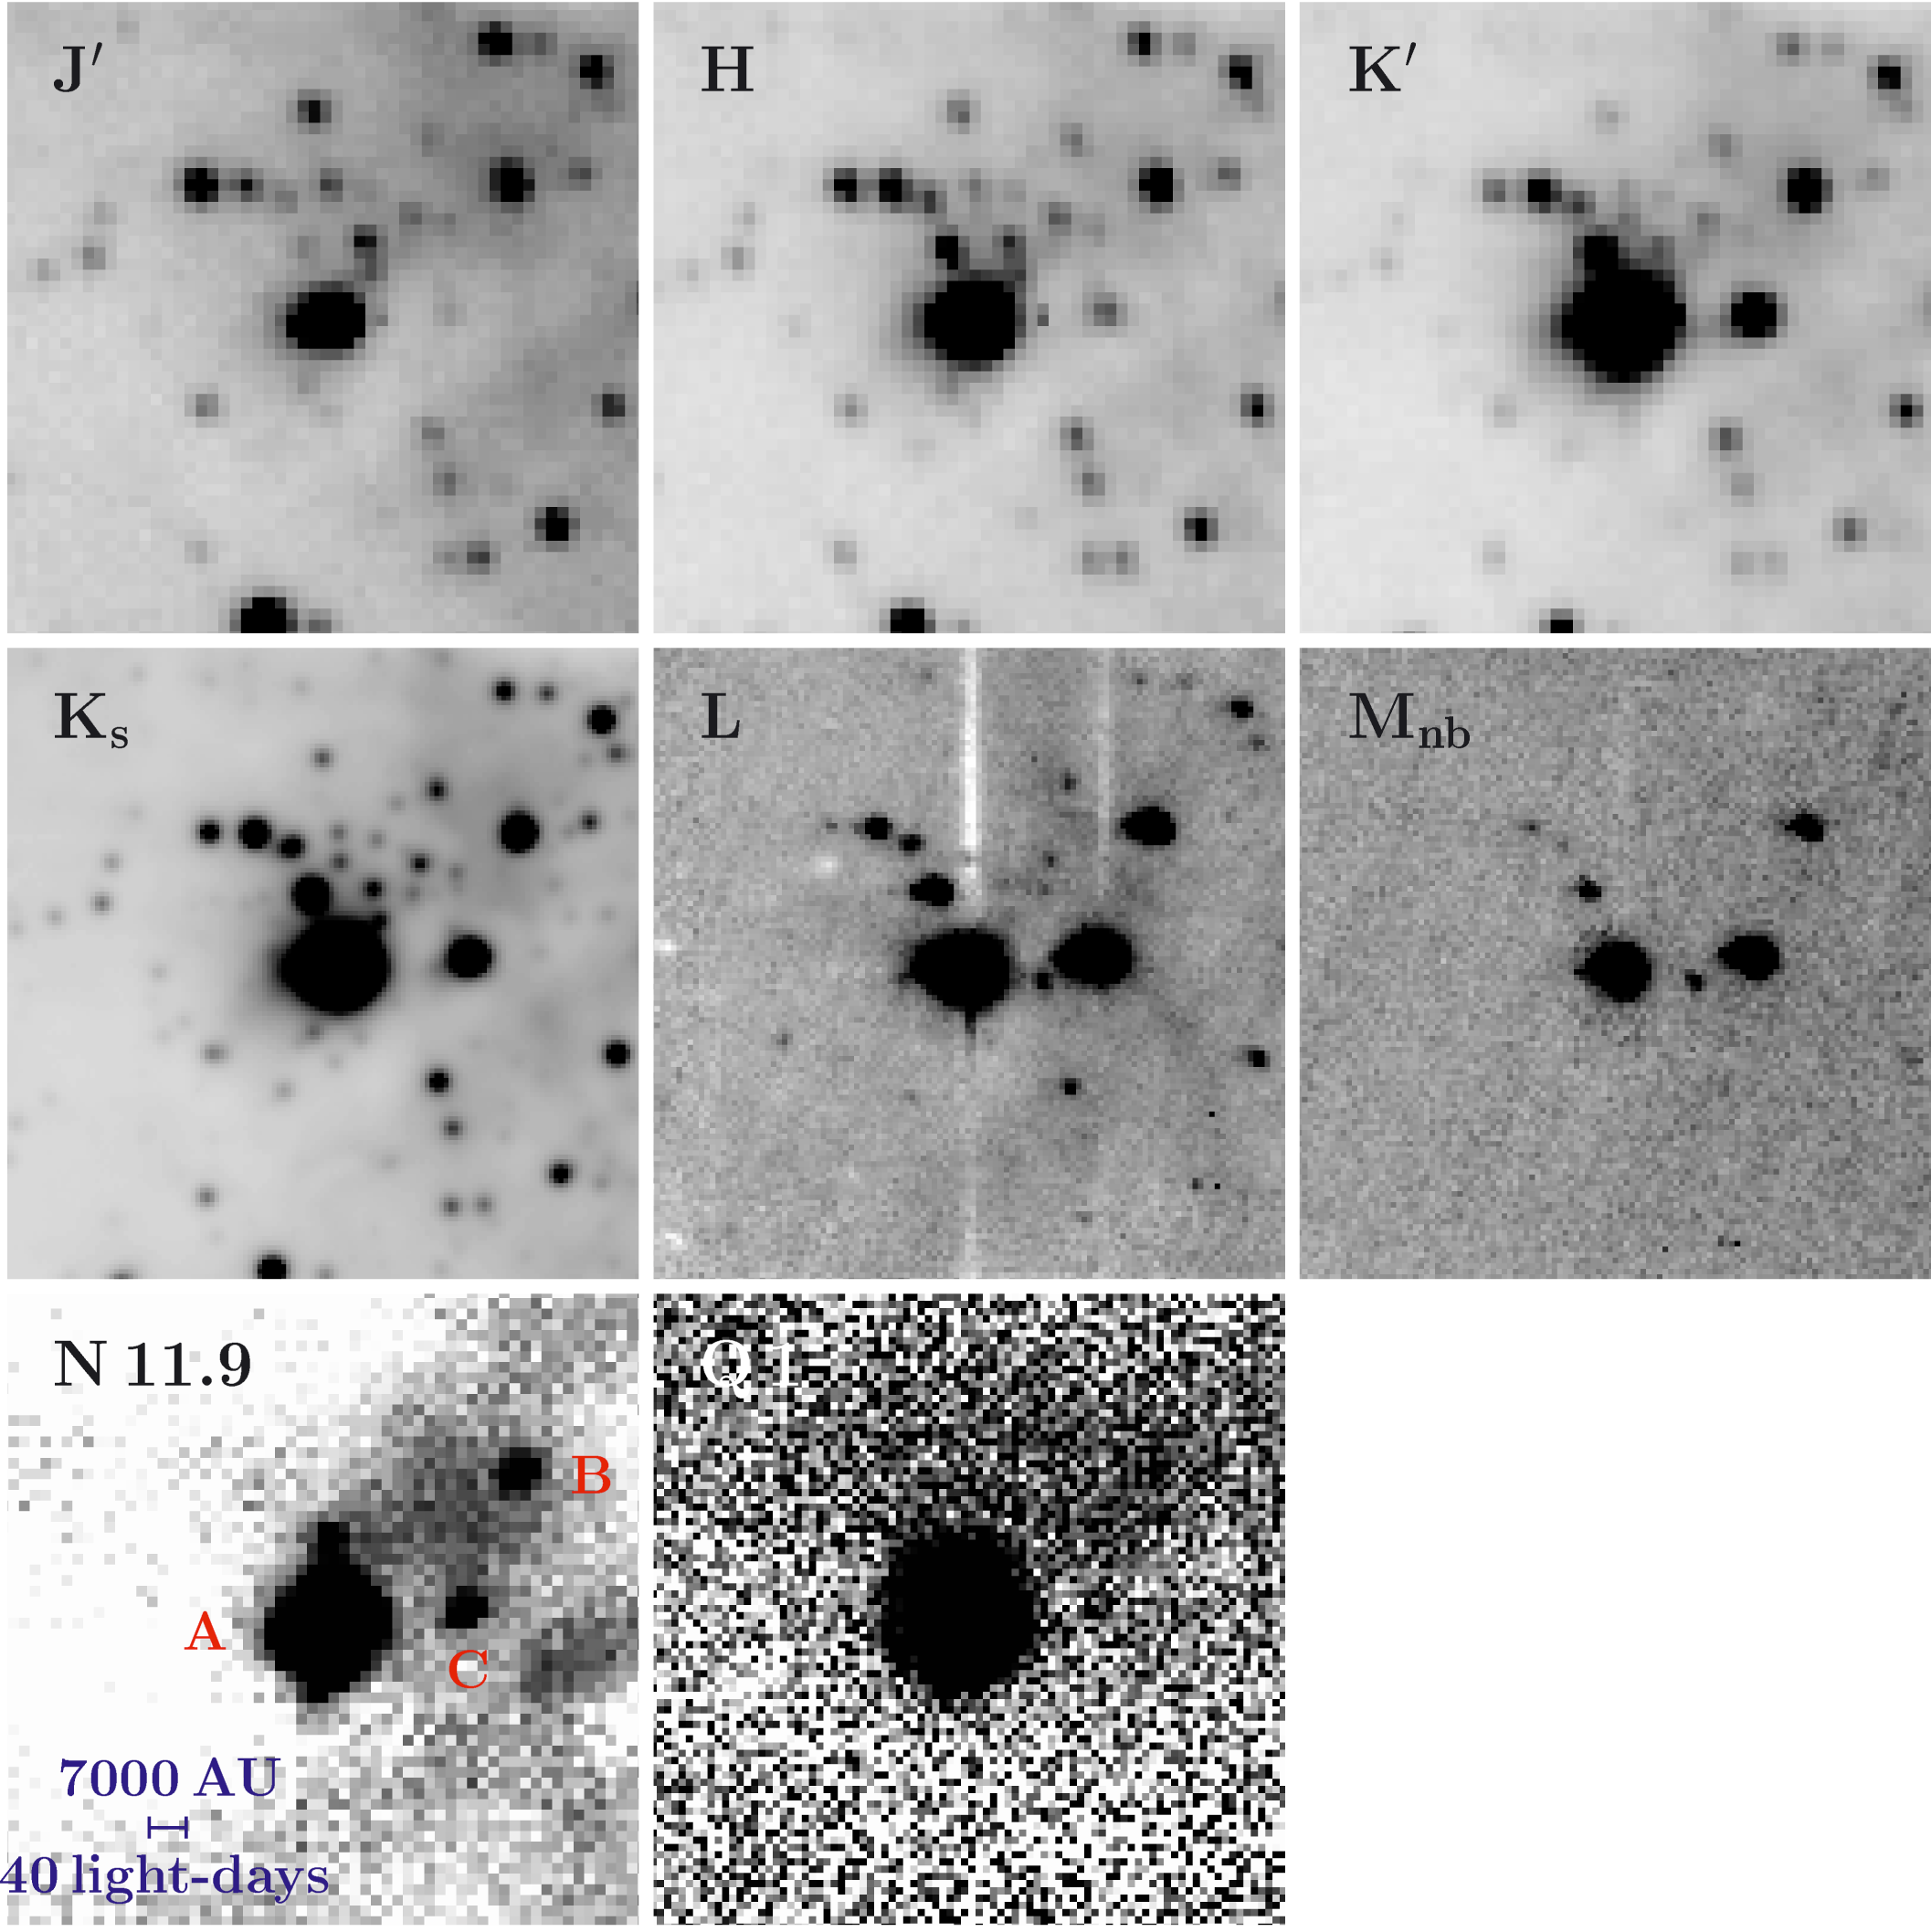

Near- and mid-infrared images of NGC 3603 IRS 9

Collection of images of the IRS 9 area in NGC 3603, obtained in different near- and mid-infrared wavebands with different instruments, NIRCAM on the 2.5-m telescope of the Carnegie Institute of Washington Las Campanas Observatory in Chile (top row; wavelengths 1.25 [J-band], 1.65 [H-band], 2.16 µm [K'-band], respectively), ISAAC on the 8.2-m VLT ANTU telescope at the ESO Paranal Observatory (middle row; 2.16 [Ks], 3.78 [L], 4.66 µm [Mnb]) and TIMMI 2 on the ESO 3.6-m telescope at the La Silla Observatory (bottom row; 11.9 [N], 17.8 µm [Q]). All images are centered on the massive protostar IRS 9A and cover an area of 18 x 18 arcsec2, corresponding to 2 x 2 light-years2 at the distance of NGC 3603 (about 22,000 light-years). The highly obscured objects IRS 9A-C are indicated in the N-band image. The obscuration diminishes with increasing wavelength.

Credit: ESO